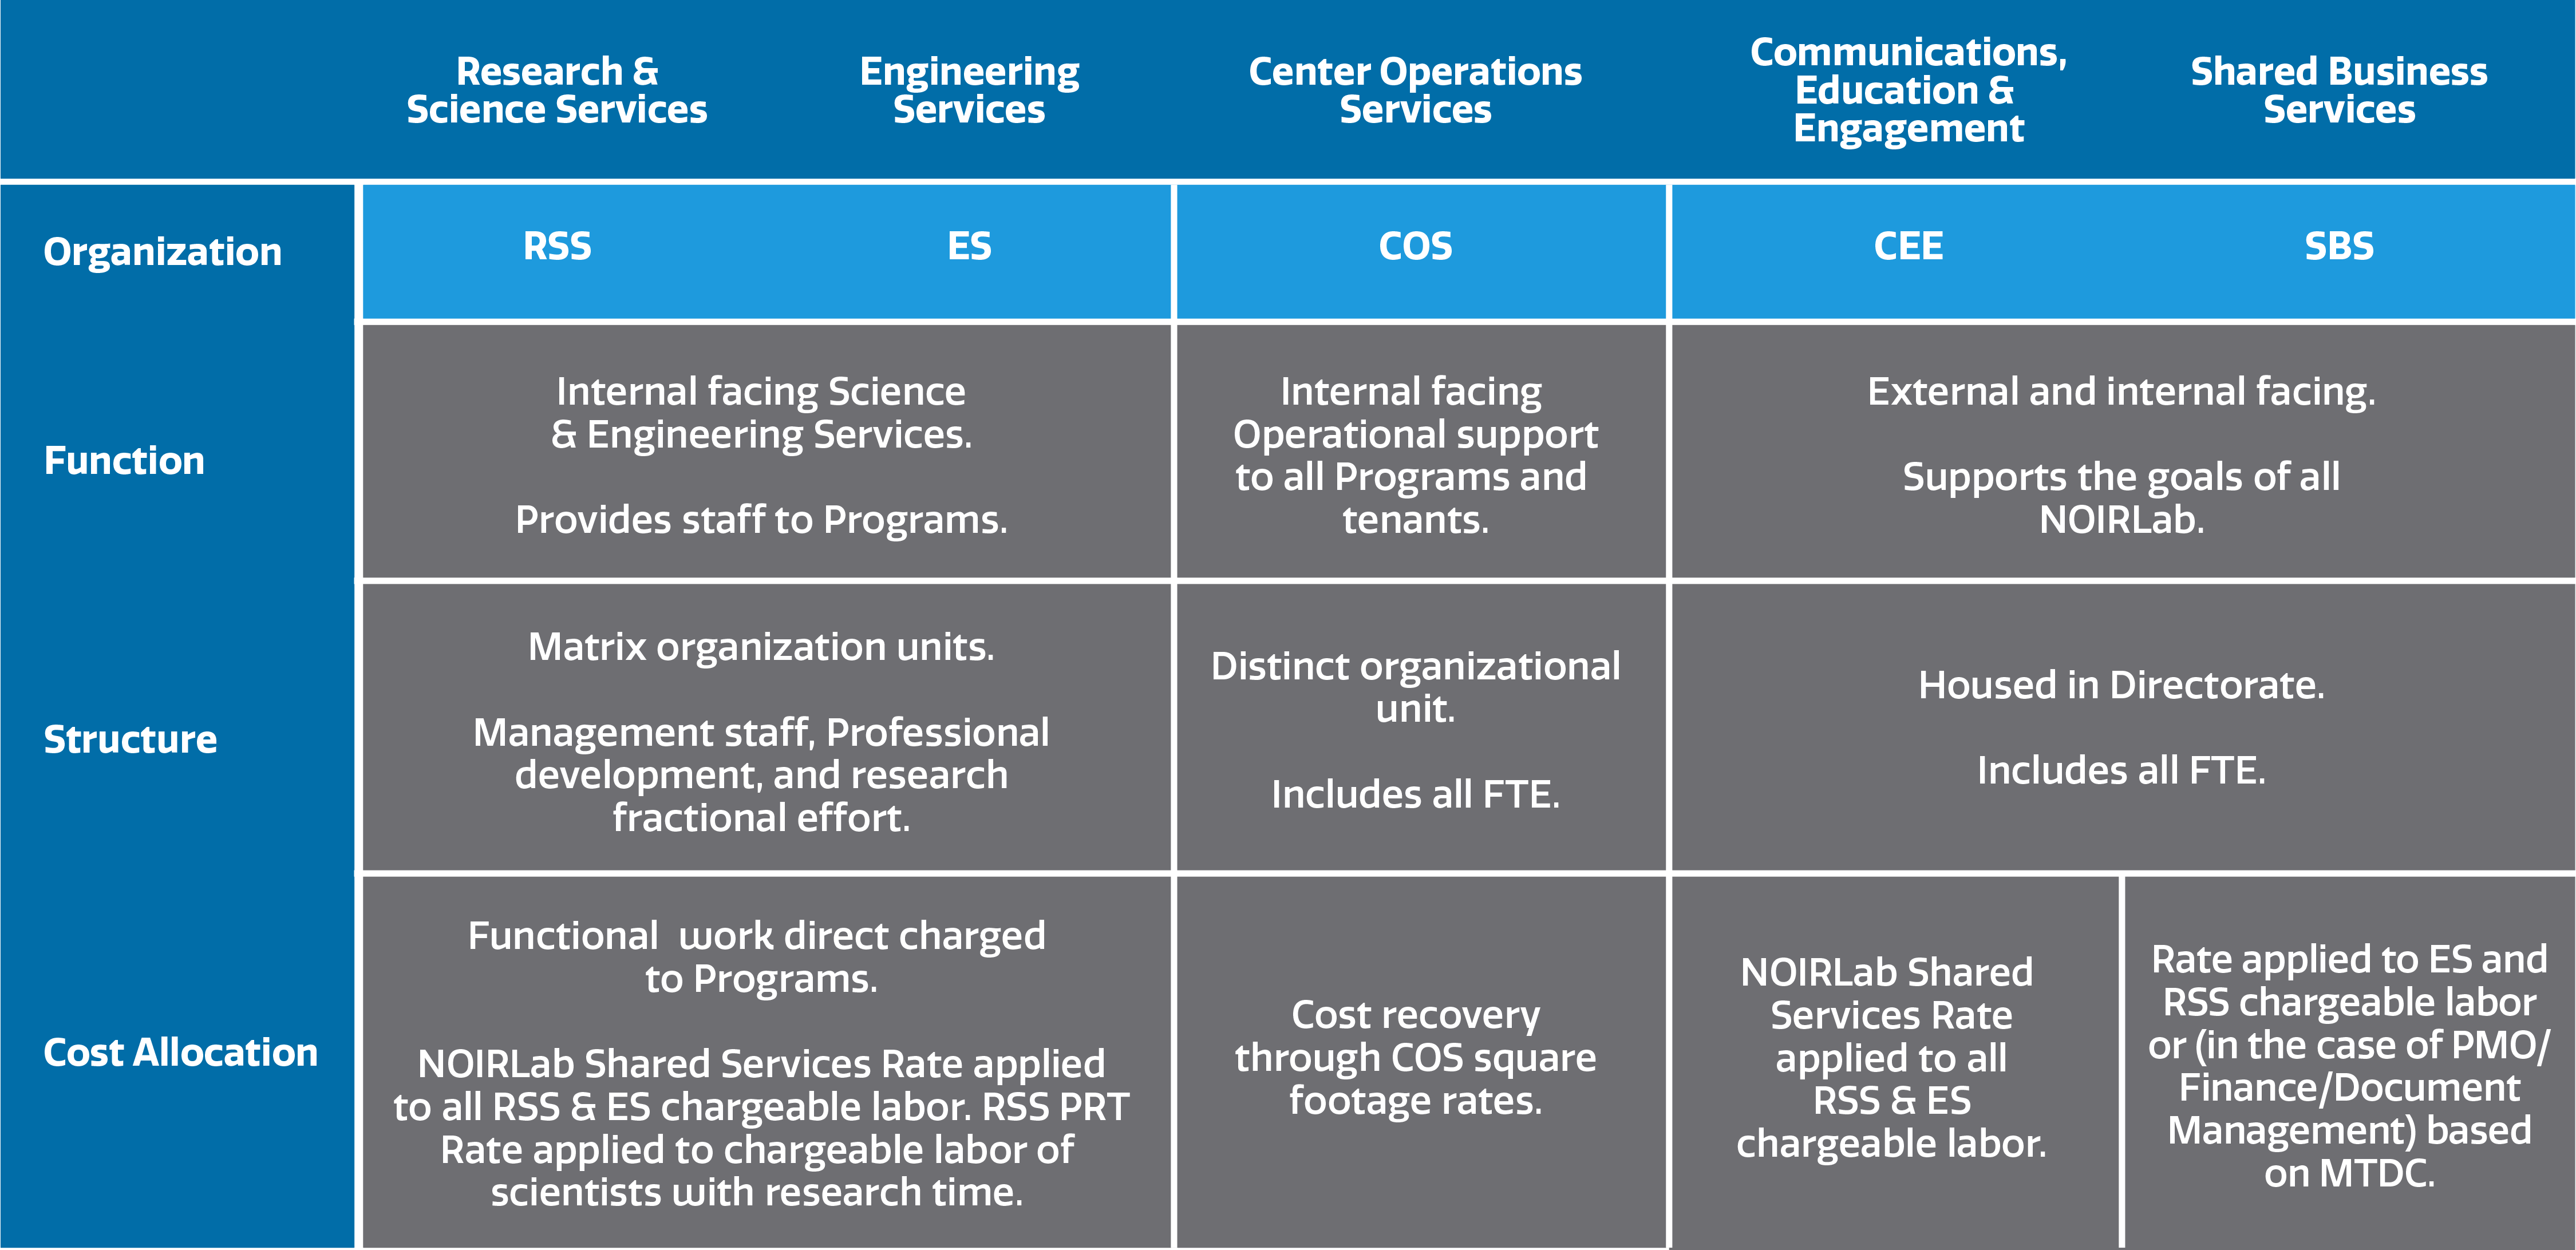

Function of NOIRLab Shared Services

Function of NOIRLab Shared Services.
Part of the Foundational Diagrams collection.

Credit: NOIRLab/NSF/AURA